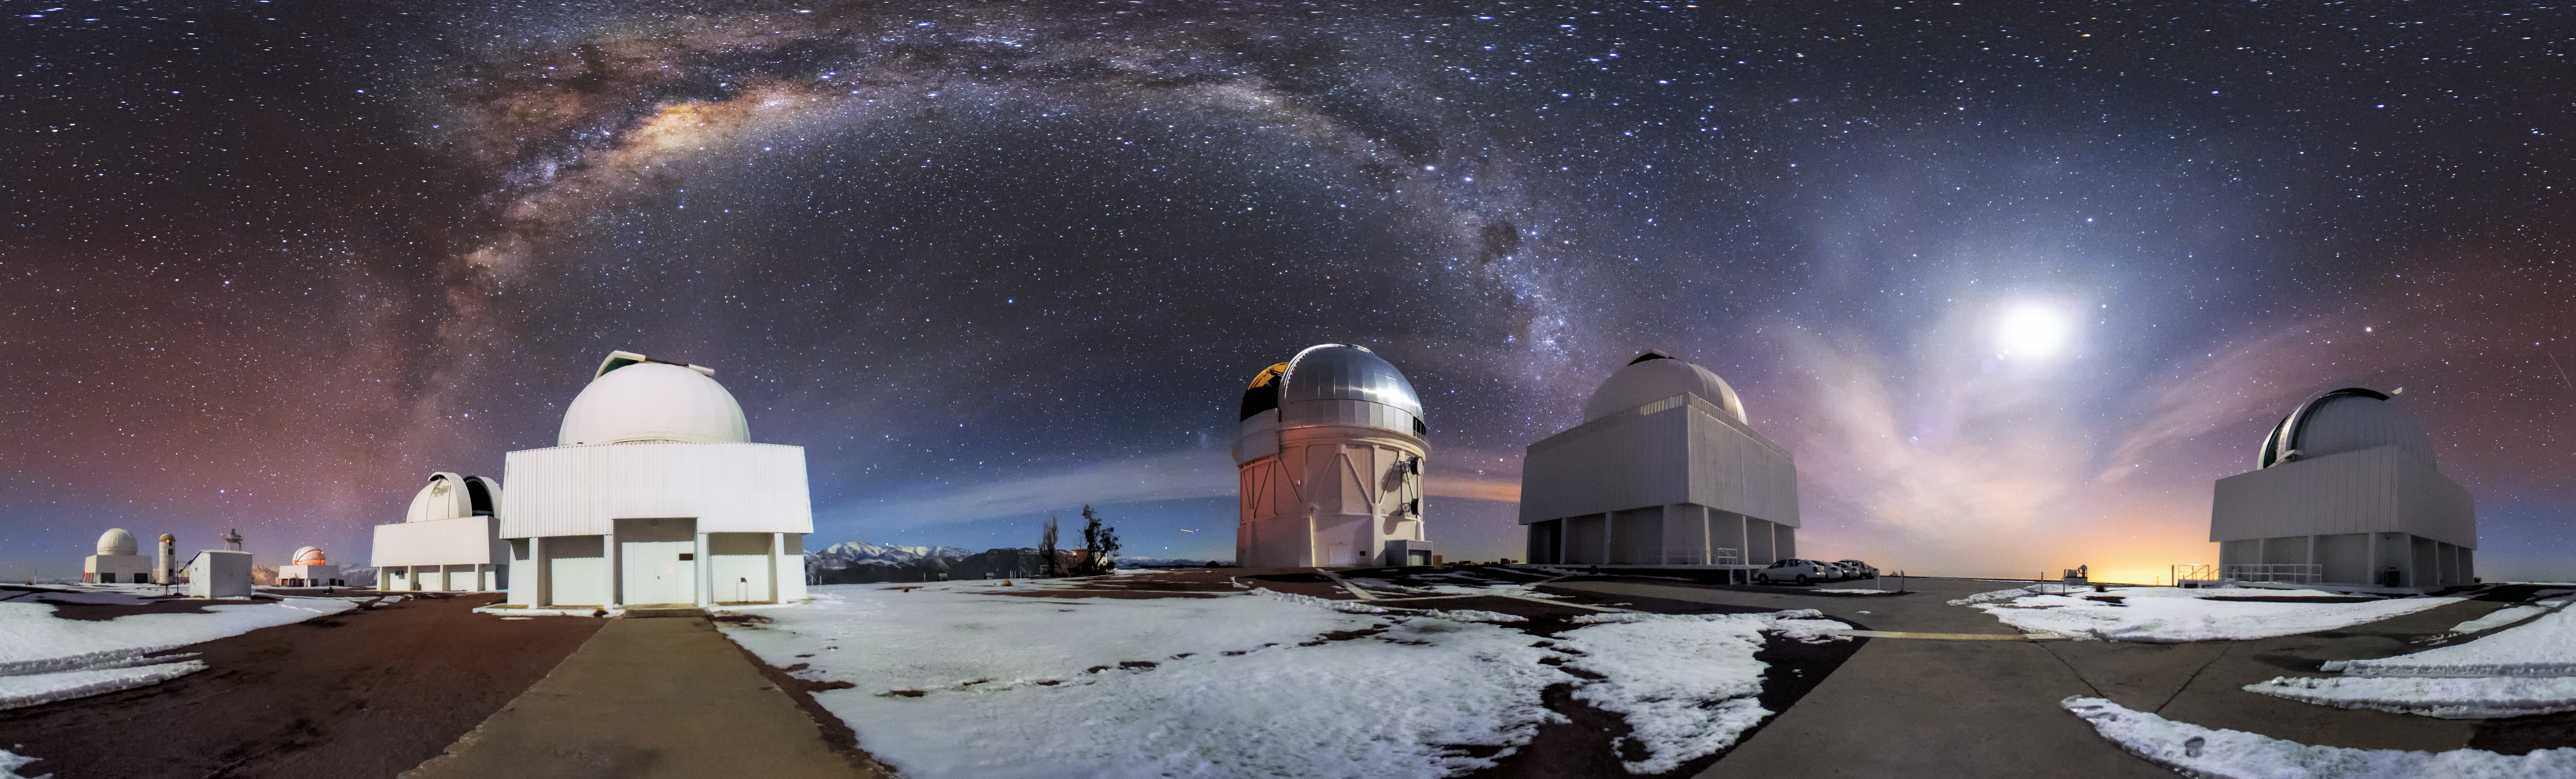

Starry Skies at Cerro Tololo Inter-American Observatory

Breathtaking observatory panorama showcases the Milky Way
This breathtaking panorama, captured by Hernan Stockebrand, showcases the pristine skies at the Cerro Tololo Inter-American Observatory (CTIO). CTIO, a program of NSF NOIRLab, is a complex of astronomical telescopes and instruments in the Chilean Andes. CTIO’s mountainous surroundings and altitude — the site is 2200 meters (7200 feet) above sea level — ensure the mountaintop observatory enjoys spectacular night skies. This colorful panorama shows the arch of the Milky Way hanging above the observatory facilities, as well as strands of low clouds illuminated by the Moon, which is visible on the right side of the image.

At the center of this image is the Víctor M. Blanco 4-meter Telescope, with the SMARTS 1.5-meter Telescope to the right and the SMARTS 0.9-meter Telescope at far right. To the left of the Víctor M. Blanco Telescope is the 0.9-meter Curtis Schmidt Telescope and the SMARTS 1.0-meter Telescope farther to the left.

Credit: CTIO/NOIRLab/NSF/AURA/H. Stockebrand